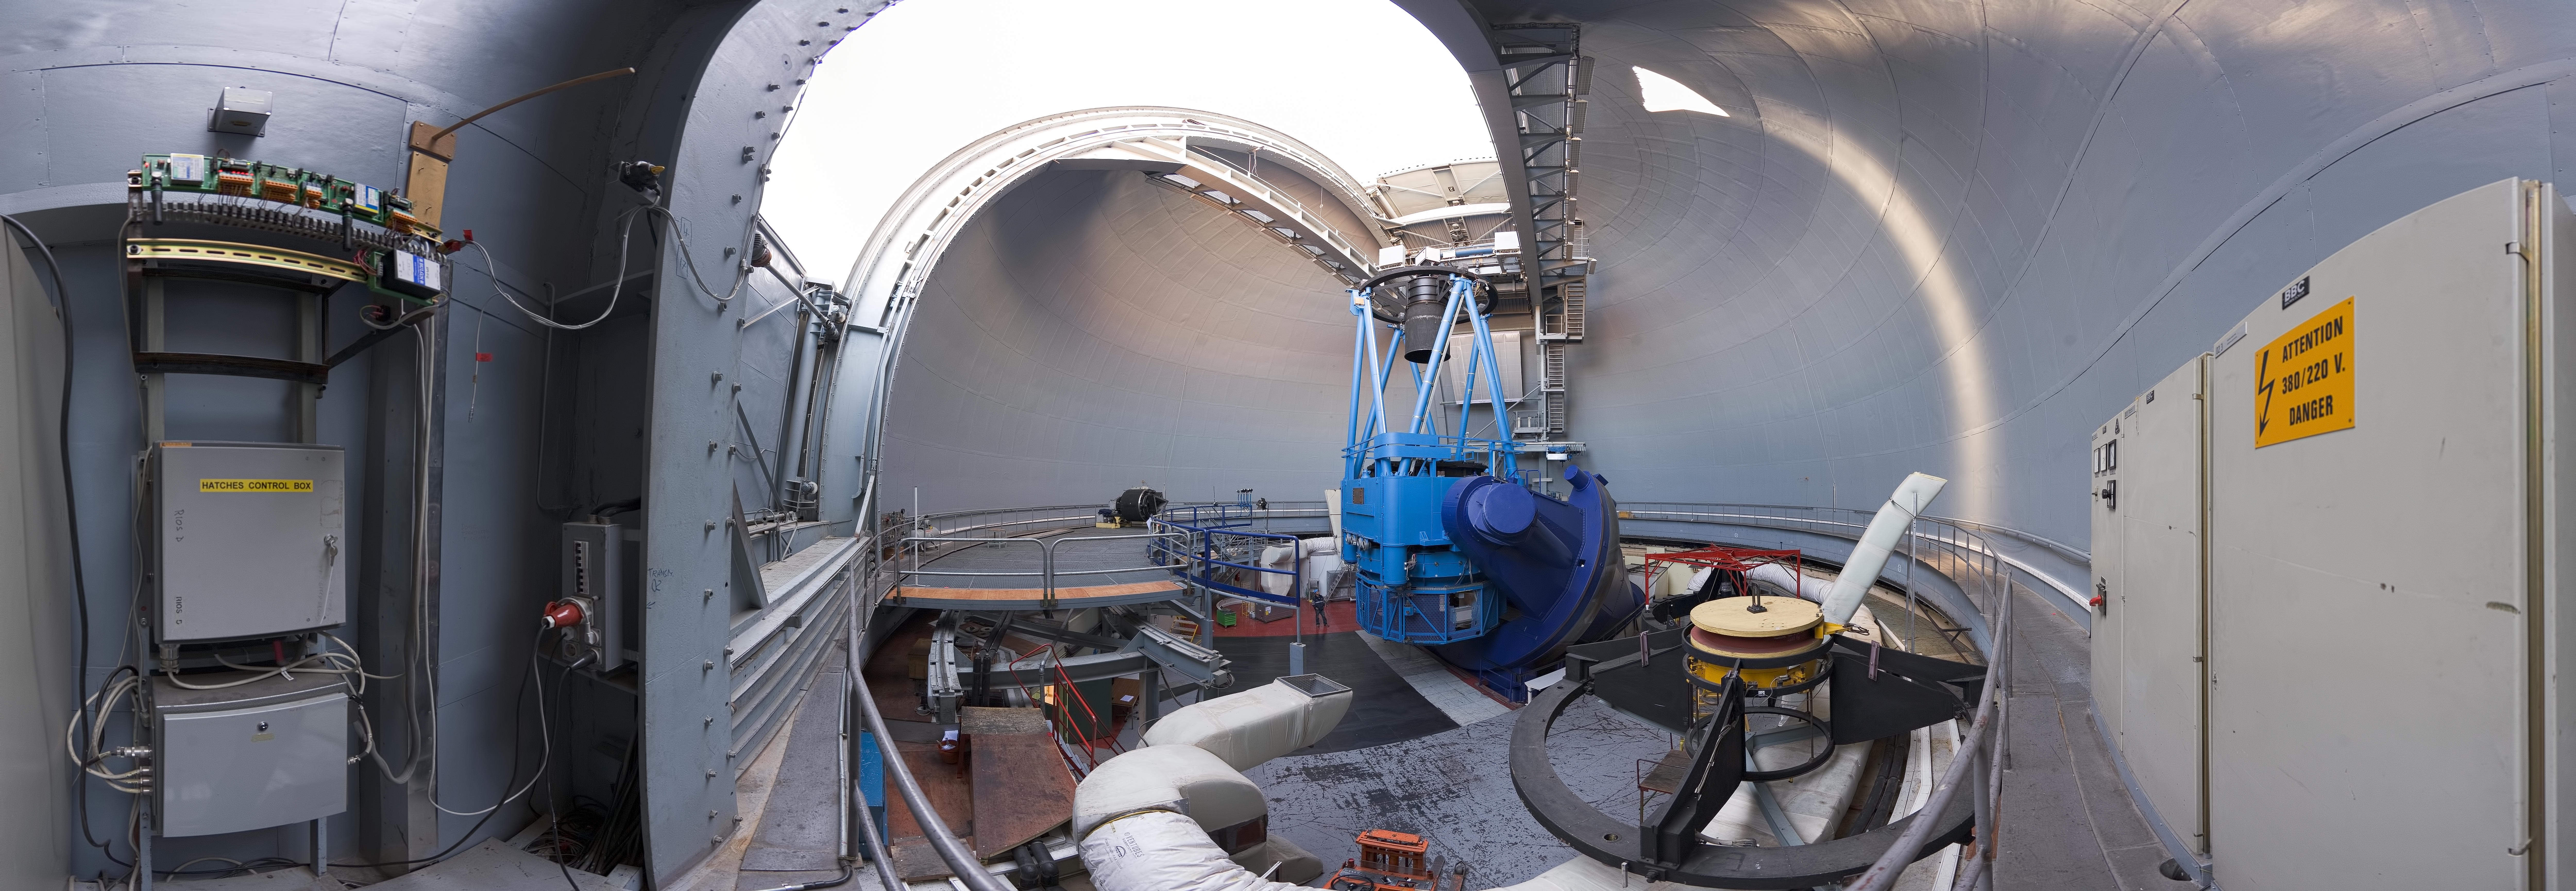

Panoramic view of the ESO 3.6-metre telescope's dome

Impressive wide-angle 360 degree panorama view taken inside the dome of the ESO 3.6-metre telescope, at La Silla Observatory. The 3.6-metre telescope was inaugurated in 1976, and was the largest telescope of its time. It has an equatorial mount and the dome is 30 metres in diameter. This telescope currently works with the HARPS spectrograph, the world's most precise instrument for the detection of exoplanets by the radial velocity method. The white tubing which is visible is part of the air conditioning system. The temperature inside the telescope dome needs to be maintained at the same level during the day as is expected for the night, in order to avoid turbulence. The La Silla Observatory, located 600 km north of Santiago de Chile and at an altitude of 2400 metres, has been an ESO stronghold since the 1960s.

An amazing interactive virtual tour of La Silla is available here

Credit: ESO